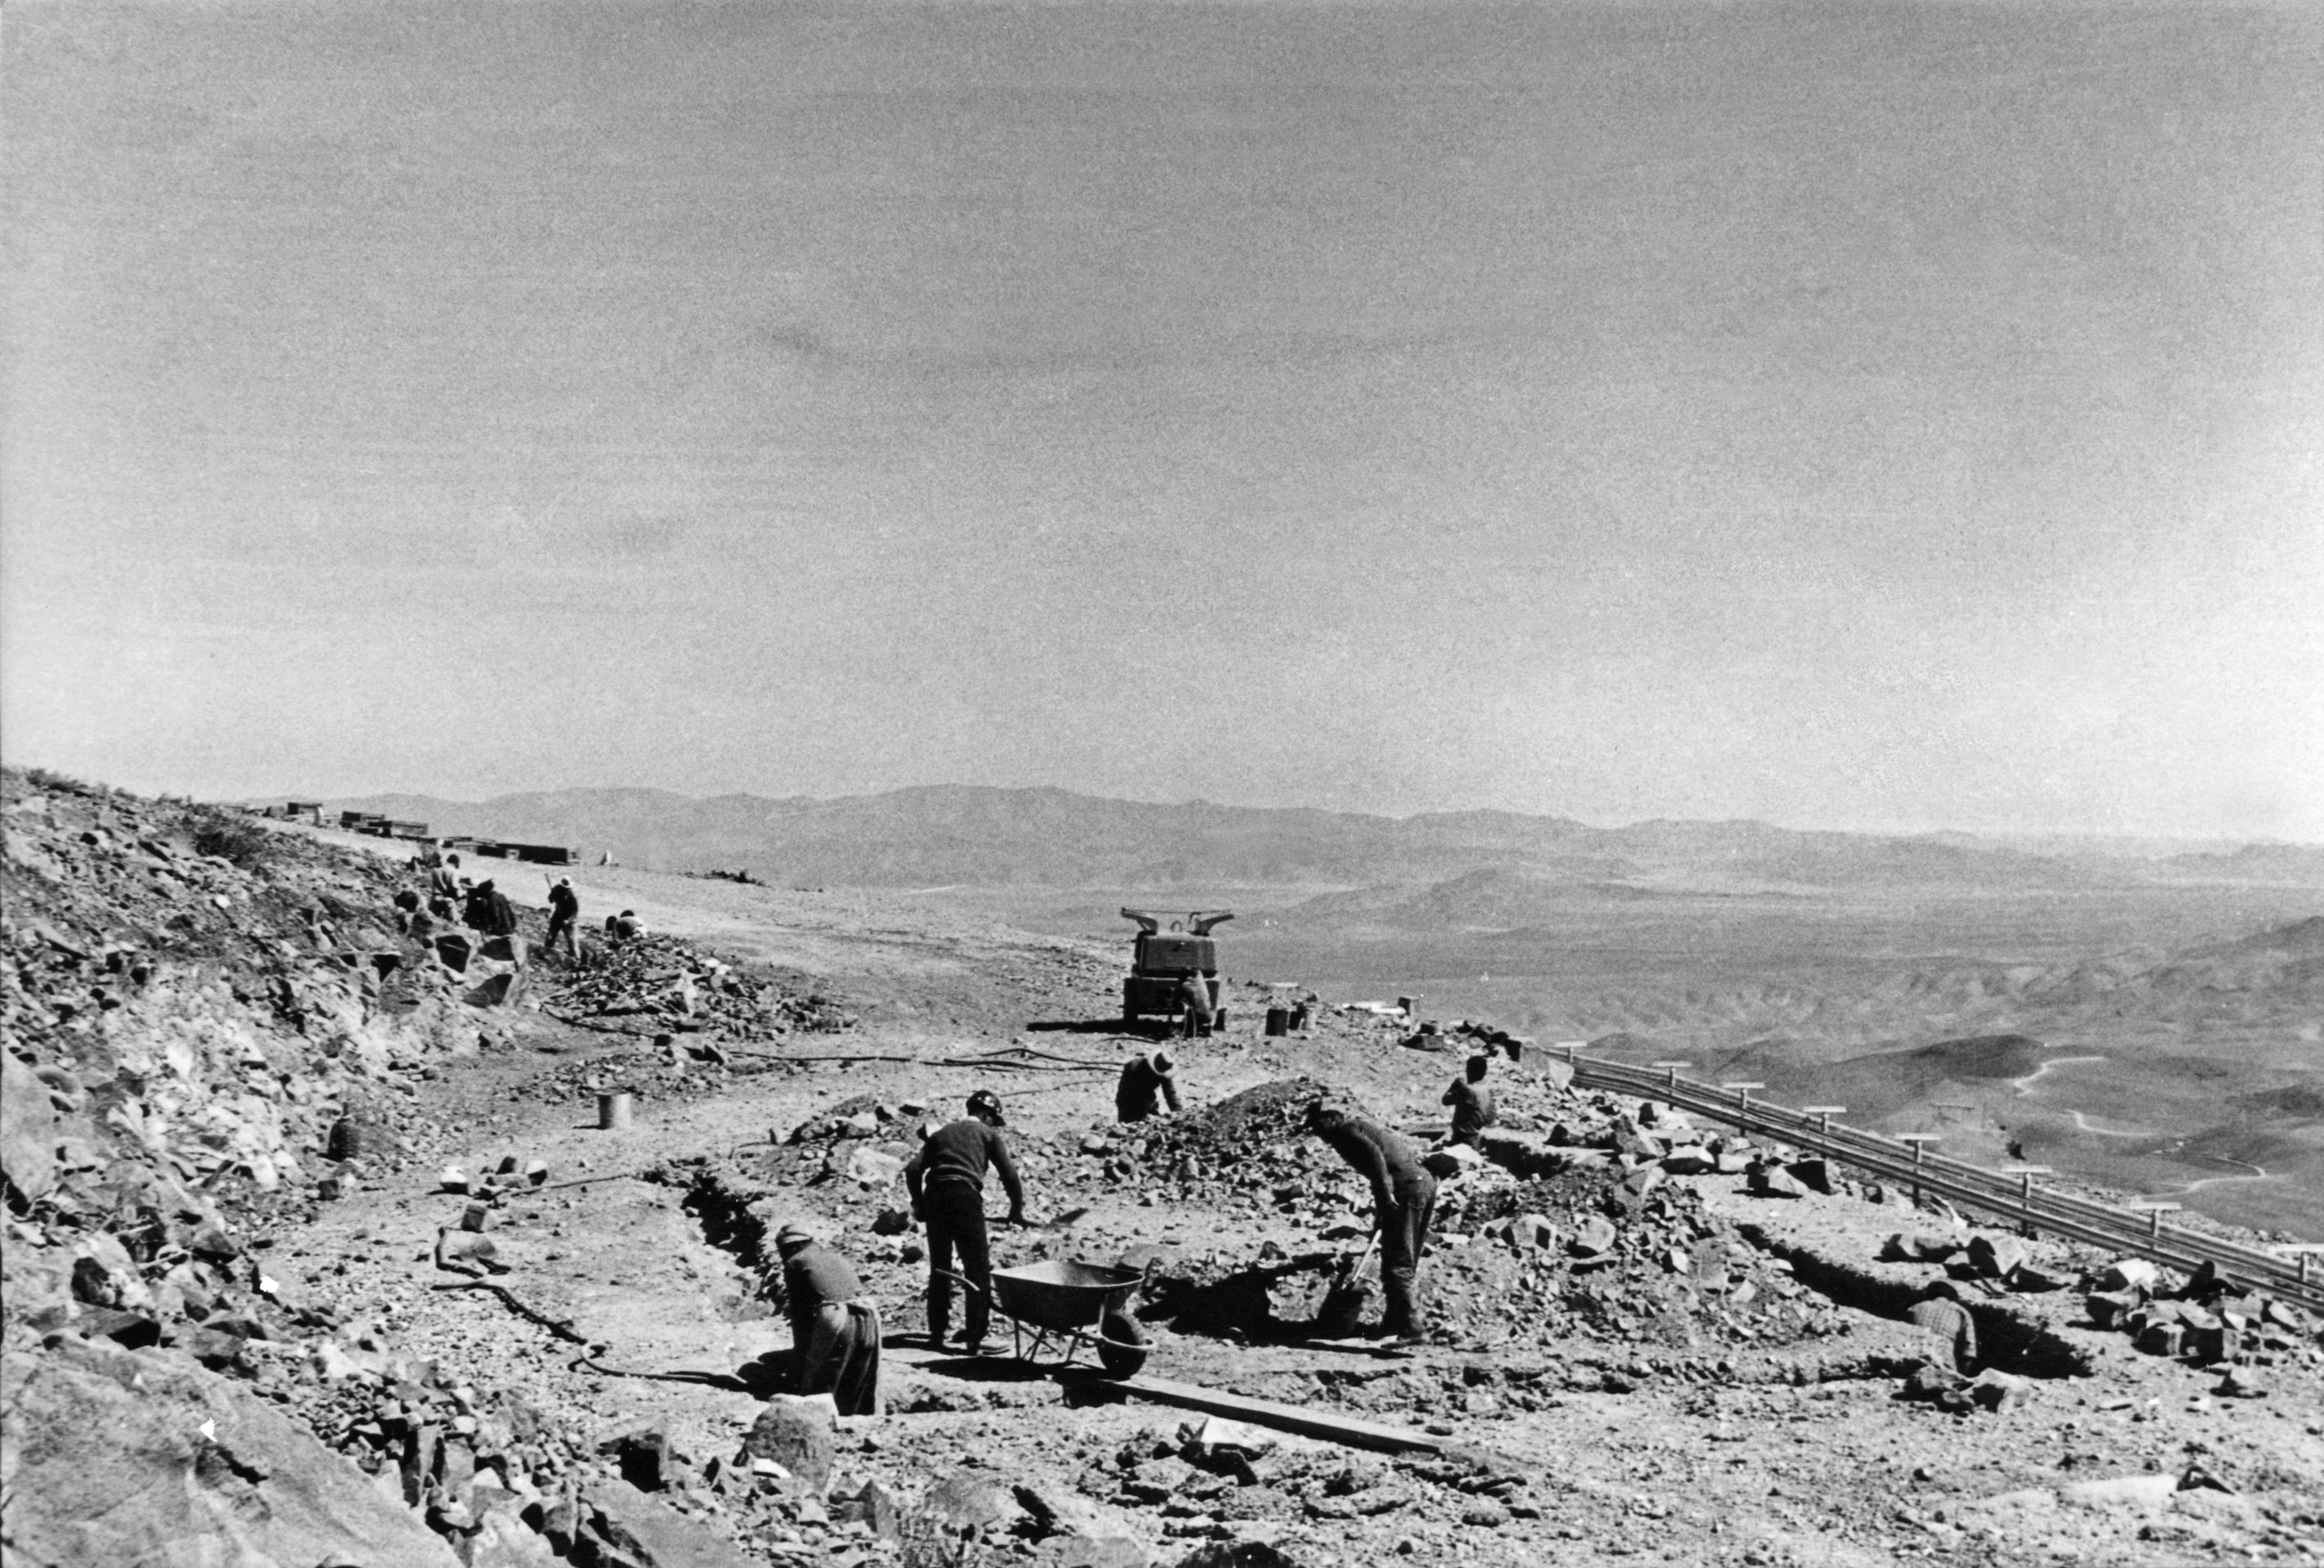

Building La Silla Observatory

Construction of the road and the power station at La Silla Observatory, in the IV Region of Chile, in 1968.

Credit: ESO